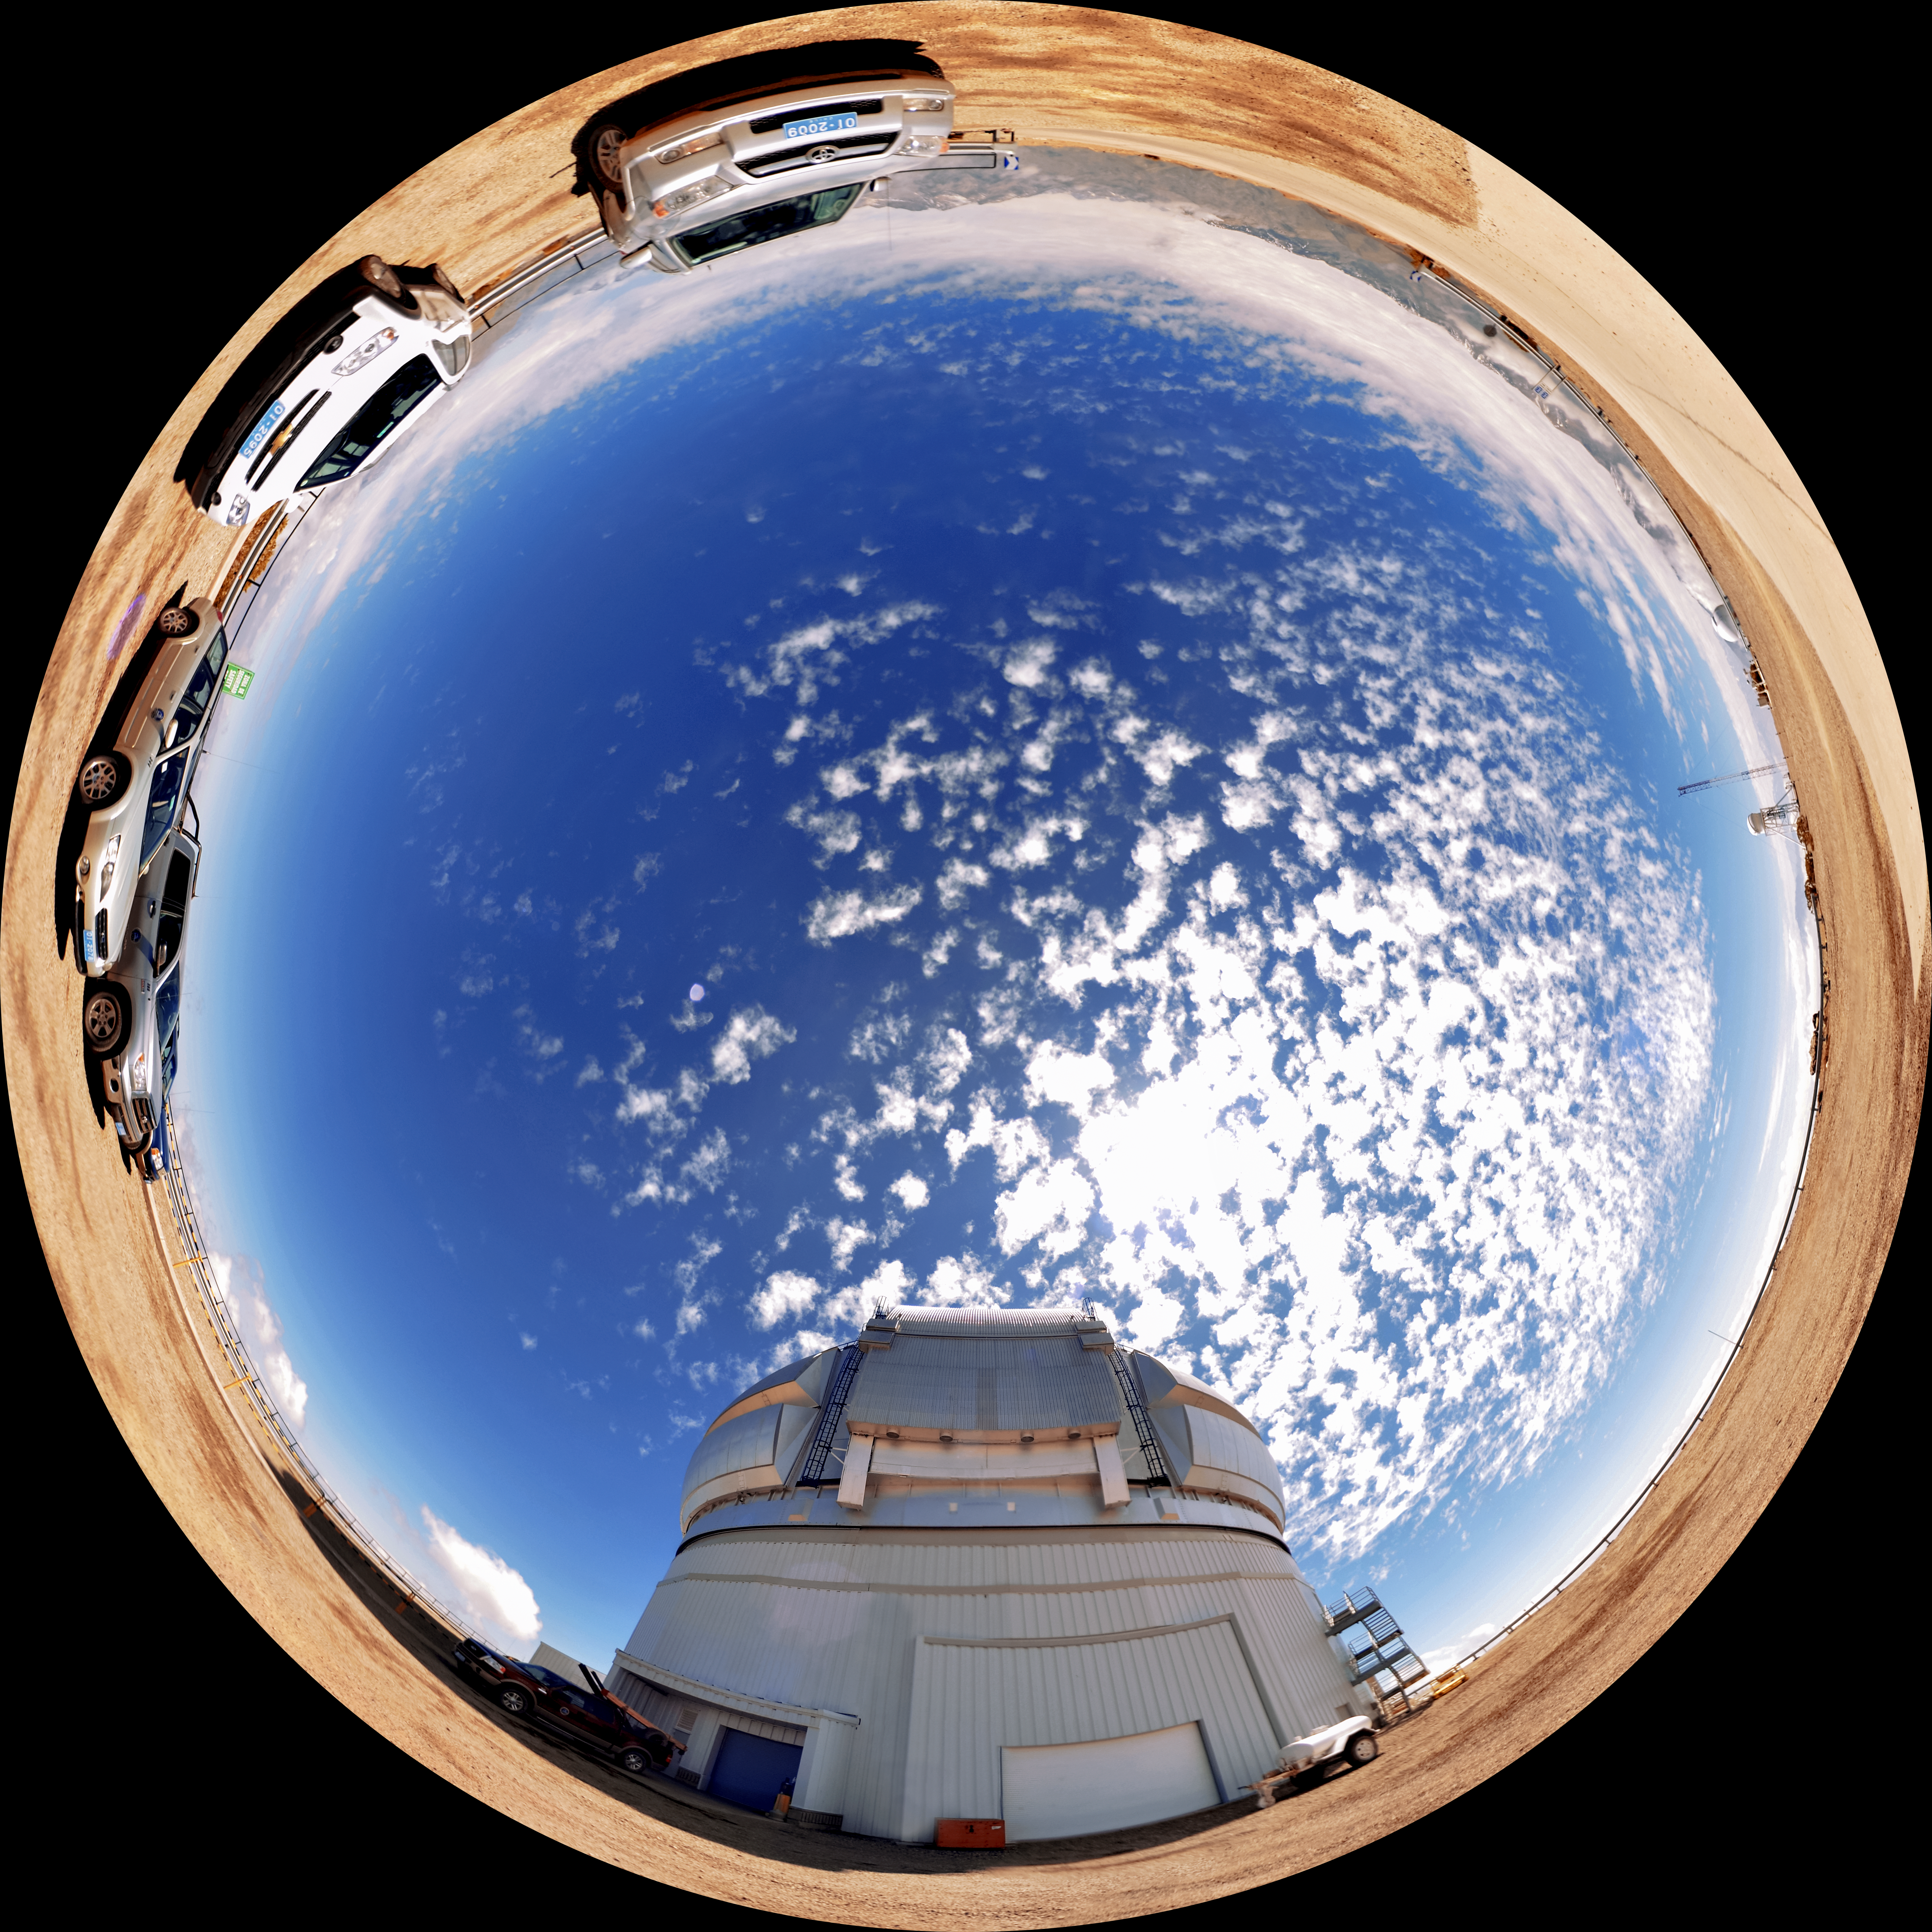

Gemini South Panorama

A panoramic view of the Gemini South 8-meter telescope on Cerro Pachon.

Credit: NOIRLab/AURA/NSF